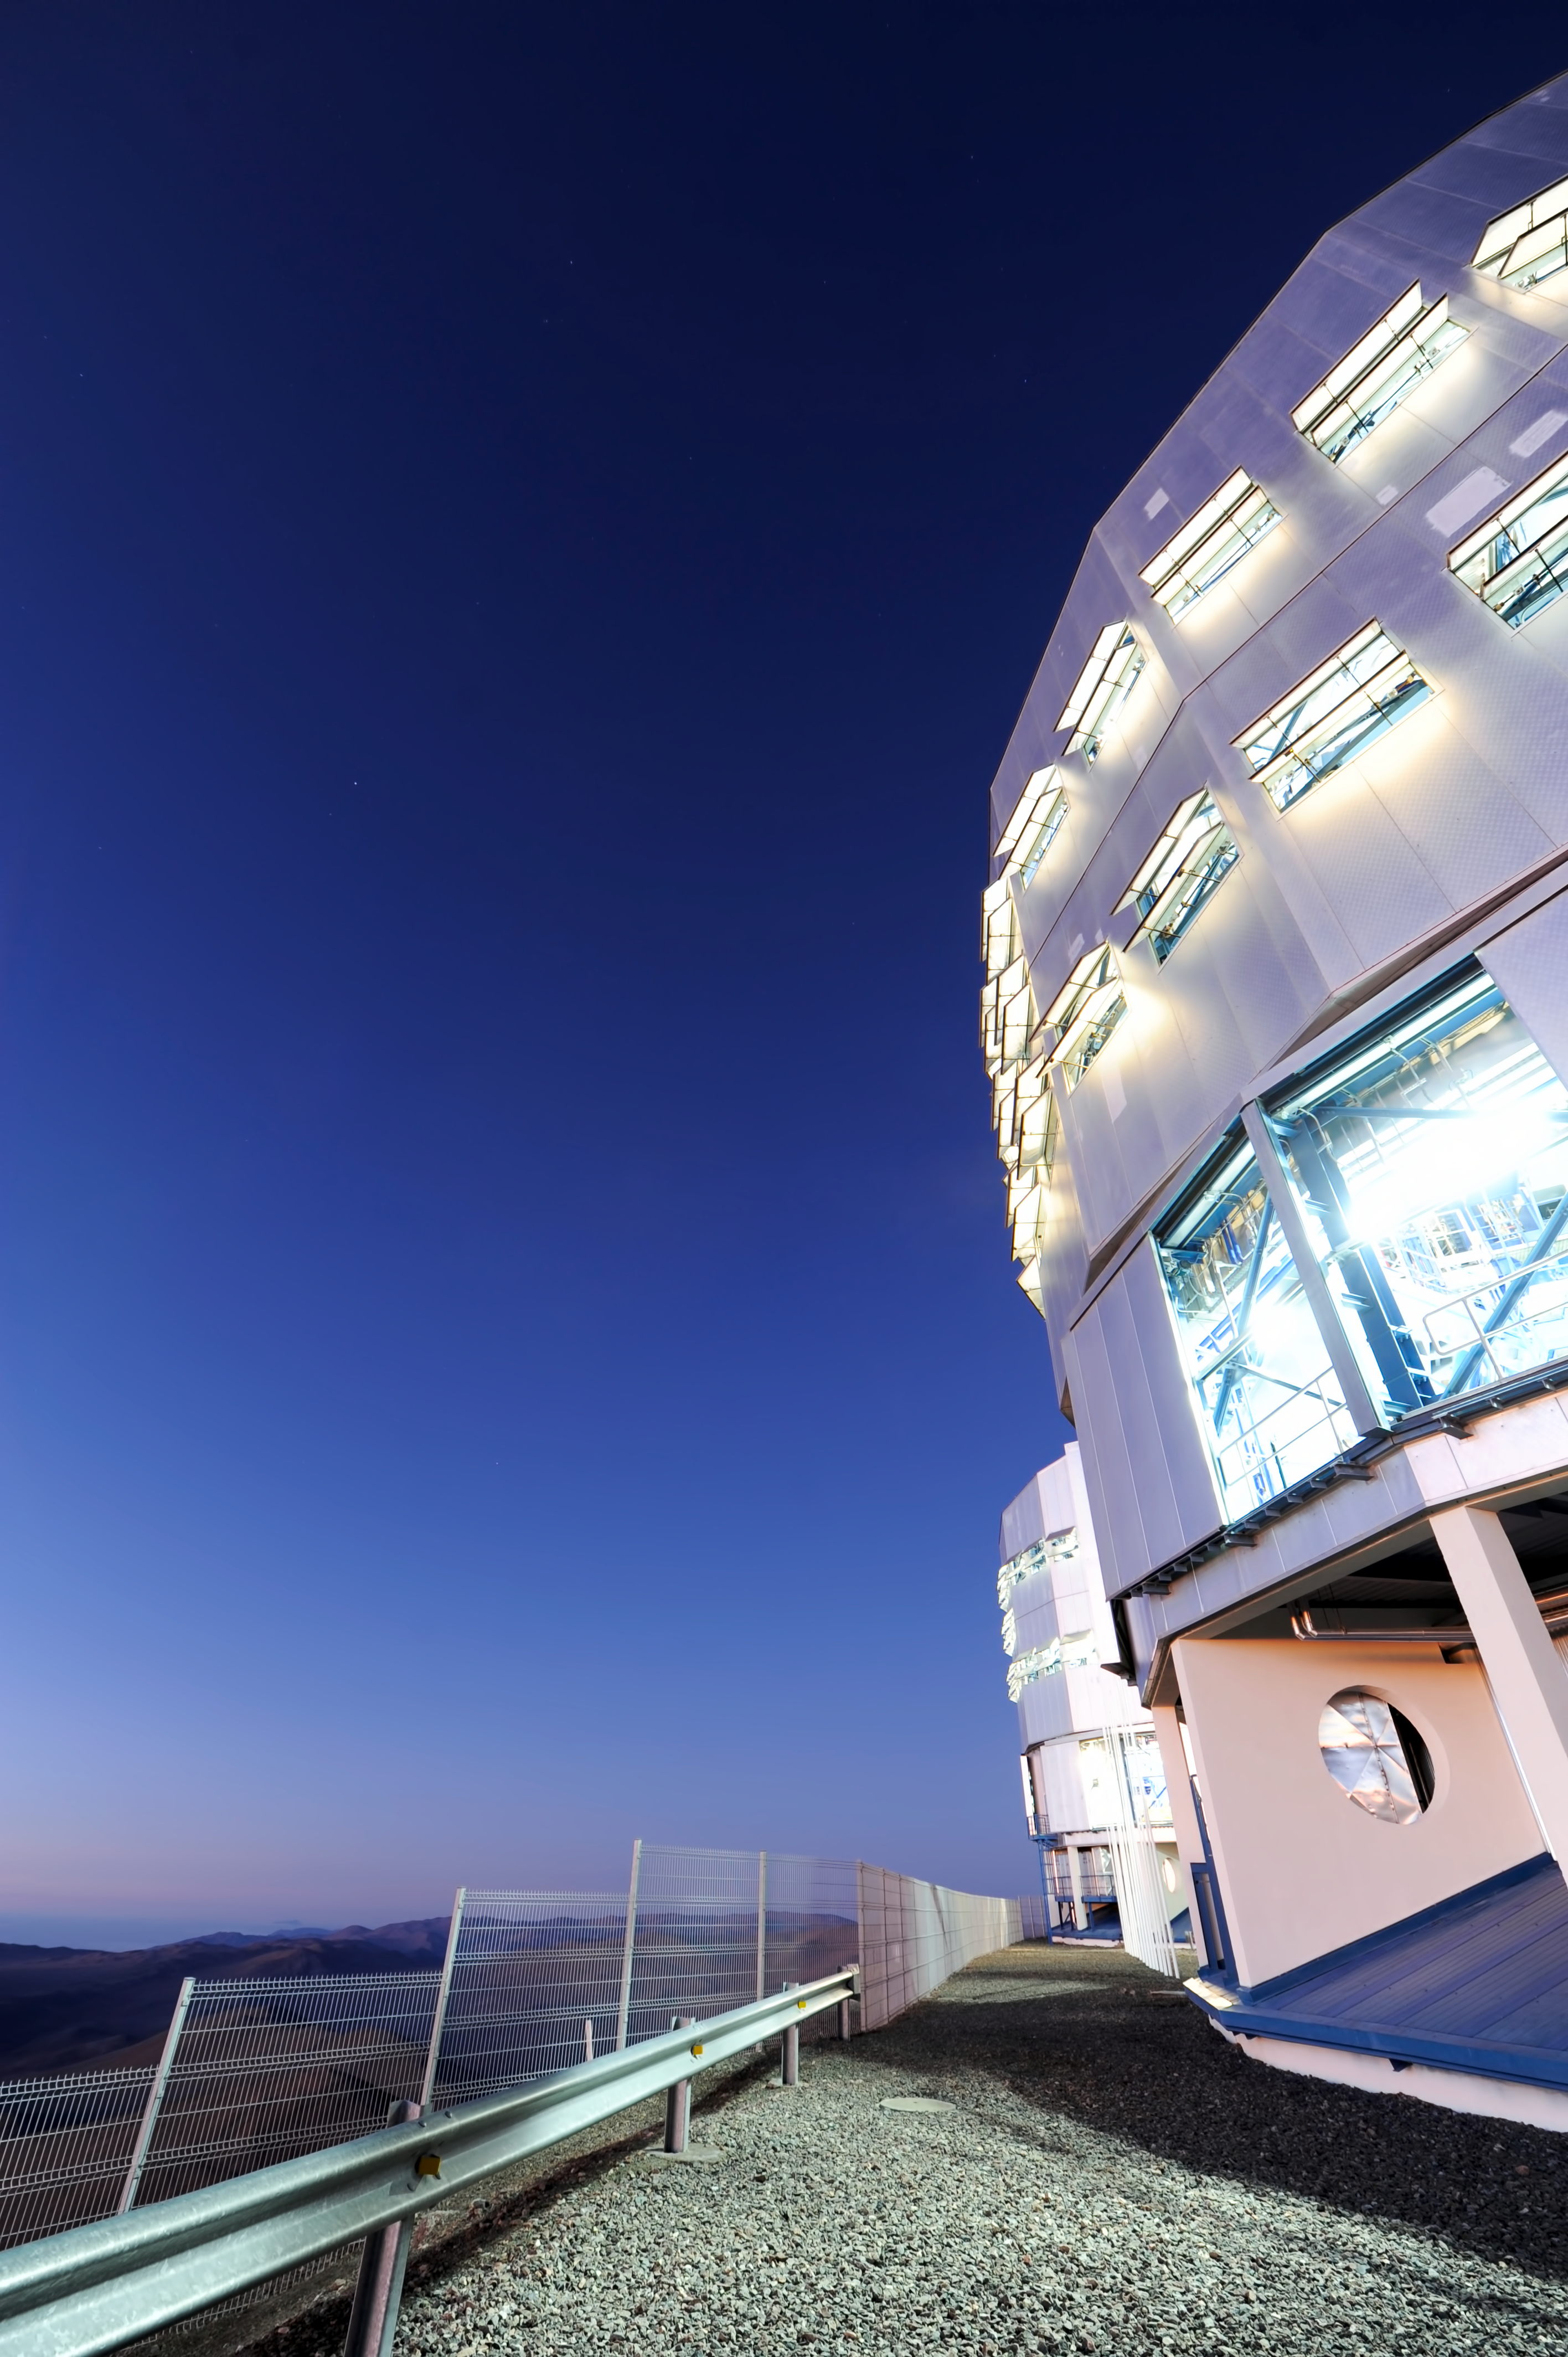

Dome light

Light glows softly from a VLT housing.

Credit: ESO/C. Malin